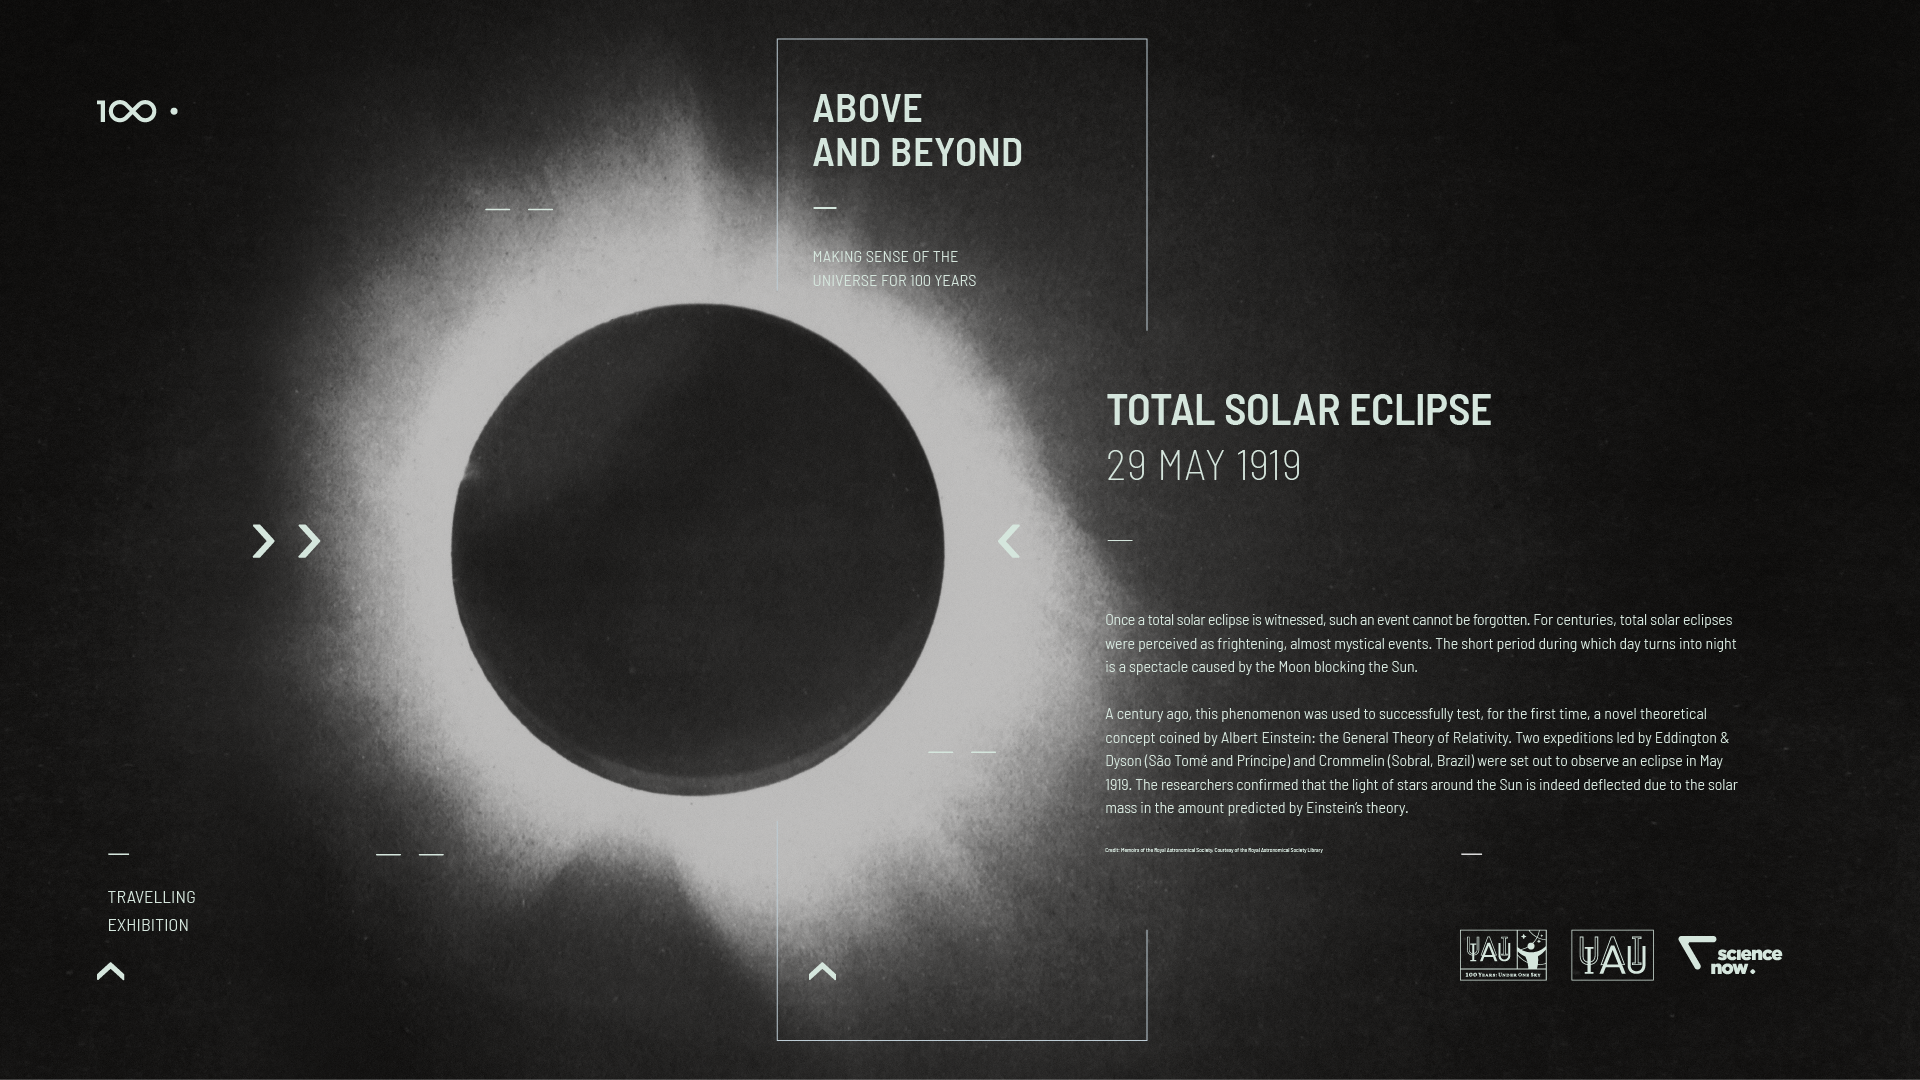

IAU 100th Anniversary Open-source Exhibition Premieres in Vienna

The Above and Beyond open-source exhibition was launched at the International Astronomical Union (IAU) General Assembly in Vienna, Austria. The exhibition — commissioned within the framework of the IAU 100th anniversary celebrations — showcases some of the most significant and surprising astronomical breakthroughs that have shaped science, technology and culture over the last century. Designed in the spirit of open science, it is available as a travelling exhibition, touring major European cities in 2018 and 2019.

Credit: IAU